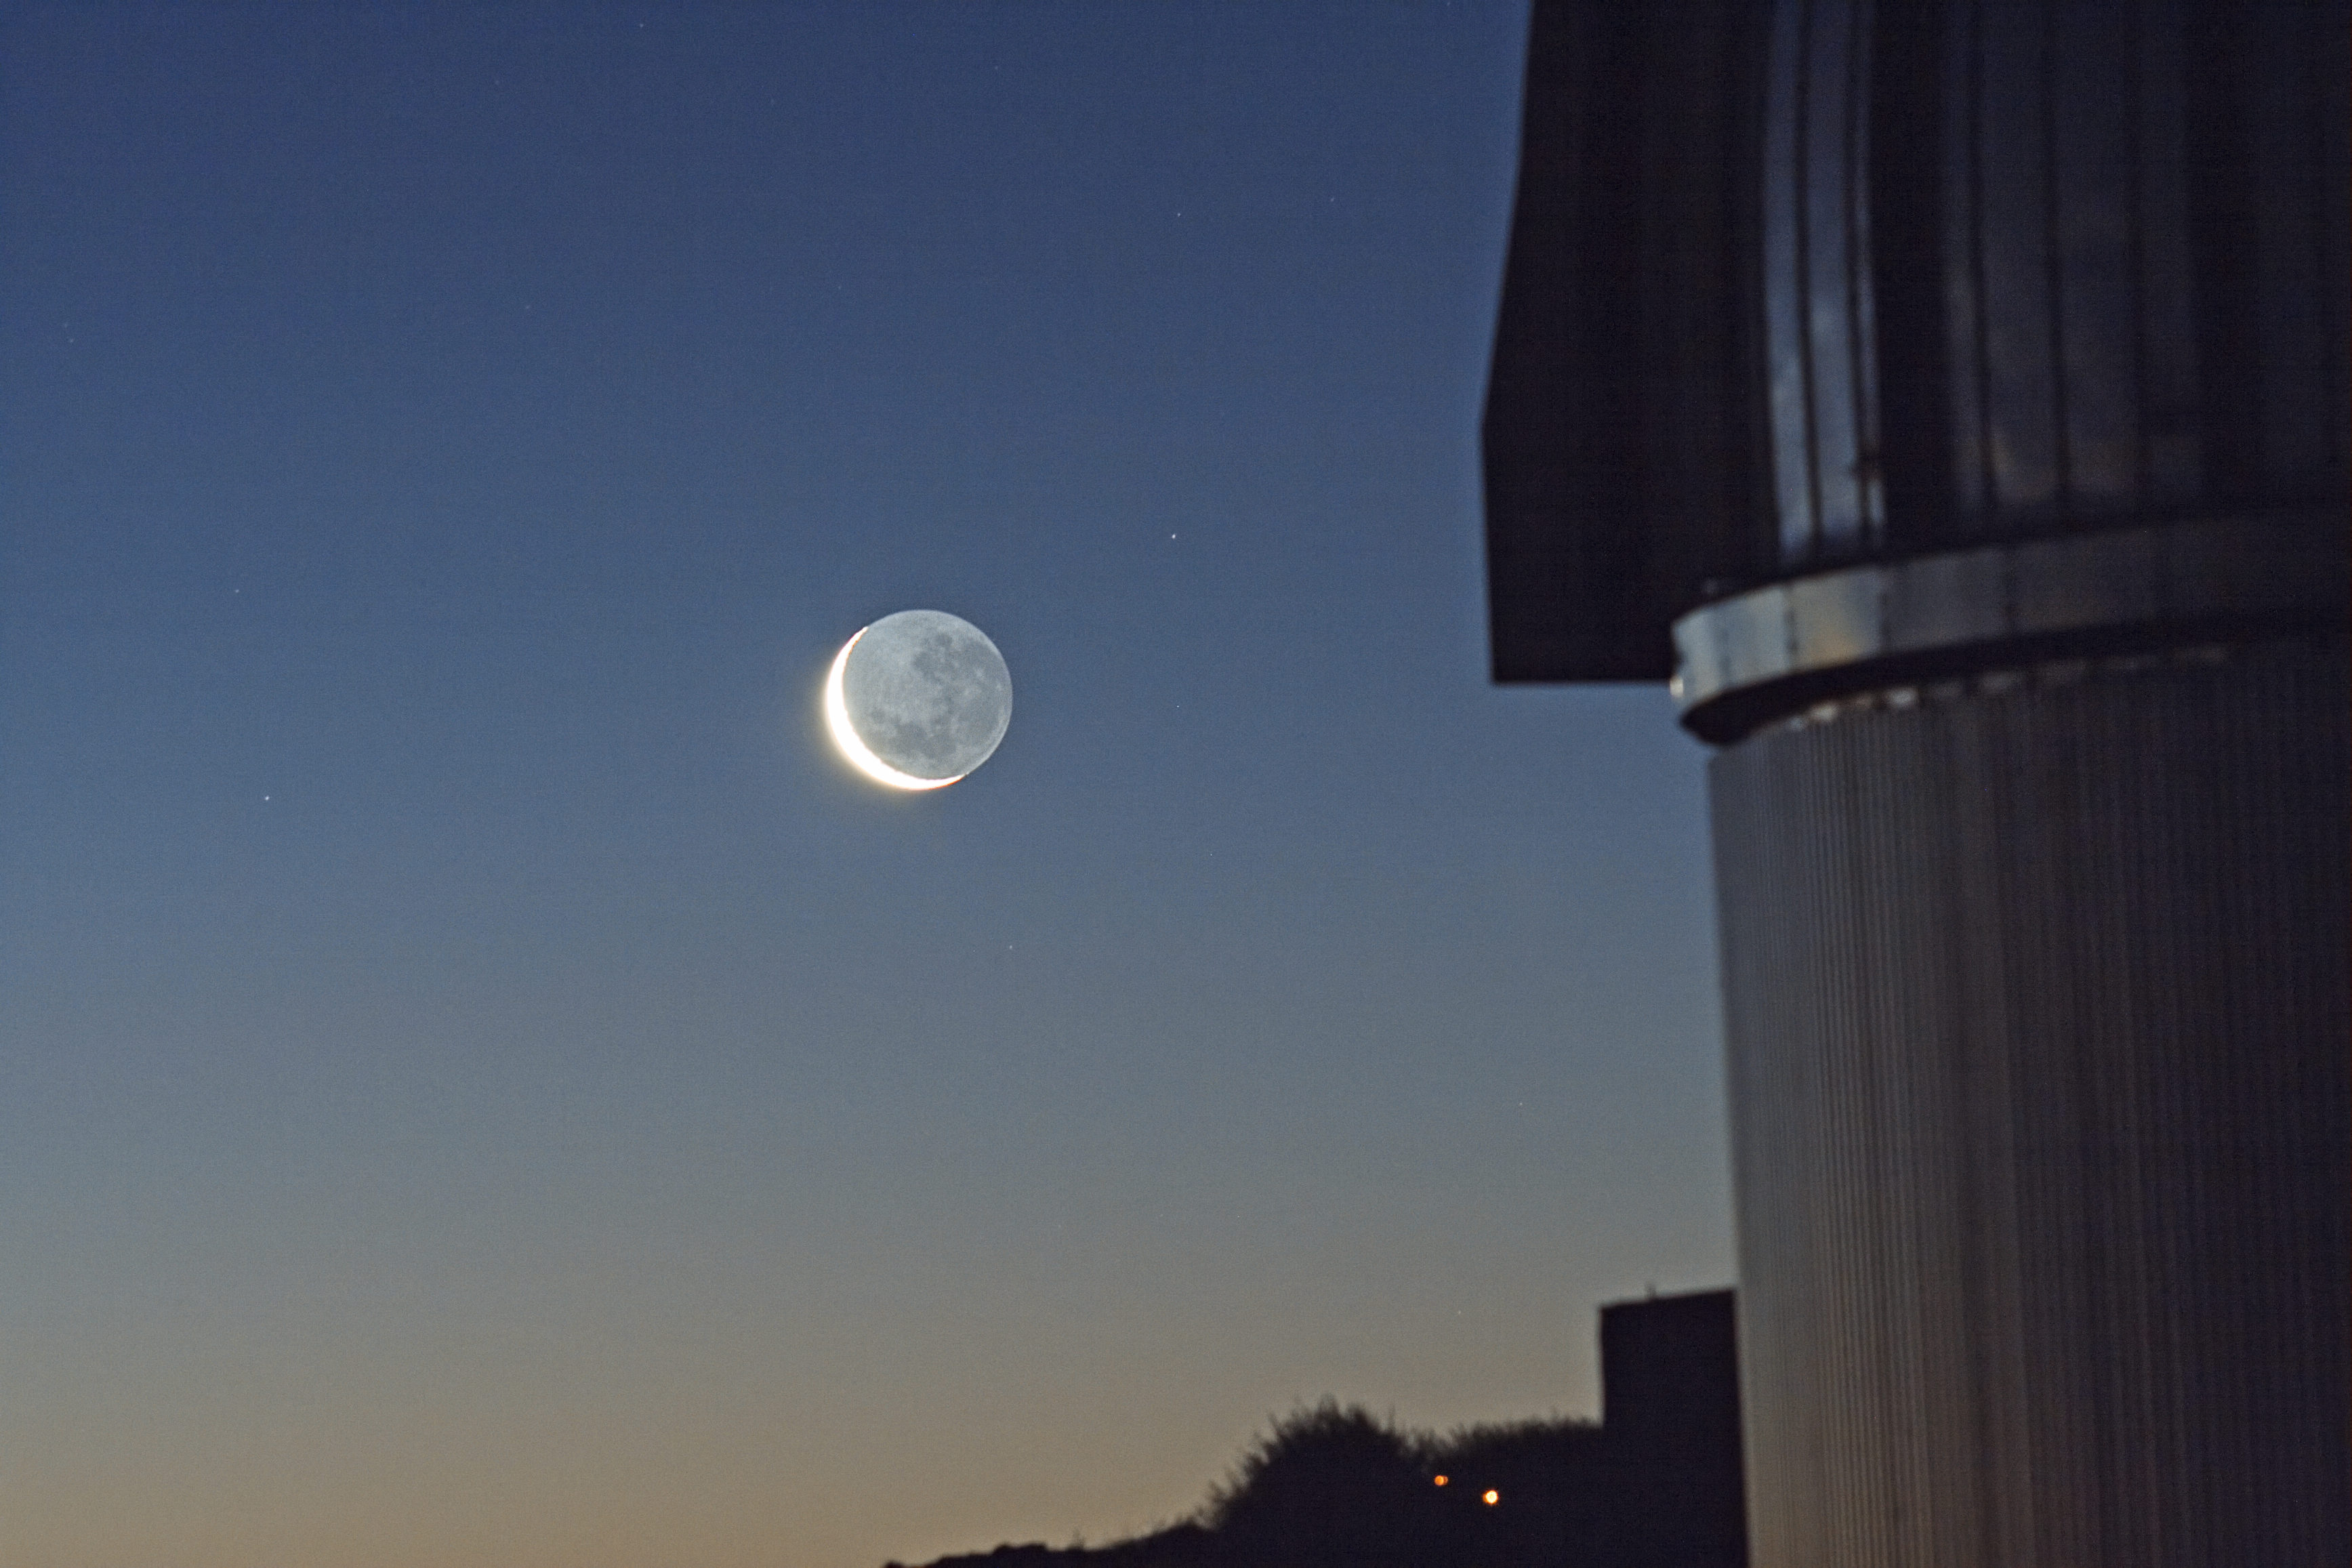

The Moon over La Silla

The Moon over La Silla.

Credit: ESO/J. Pérez